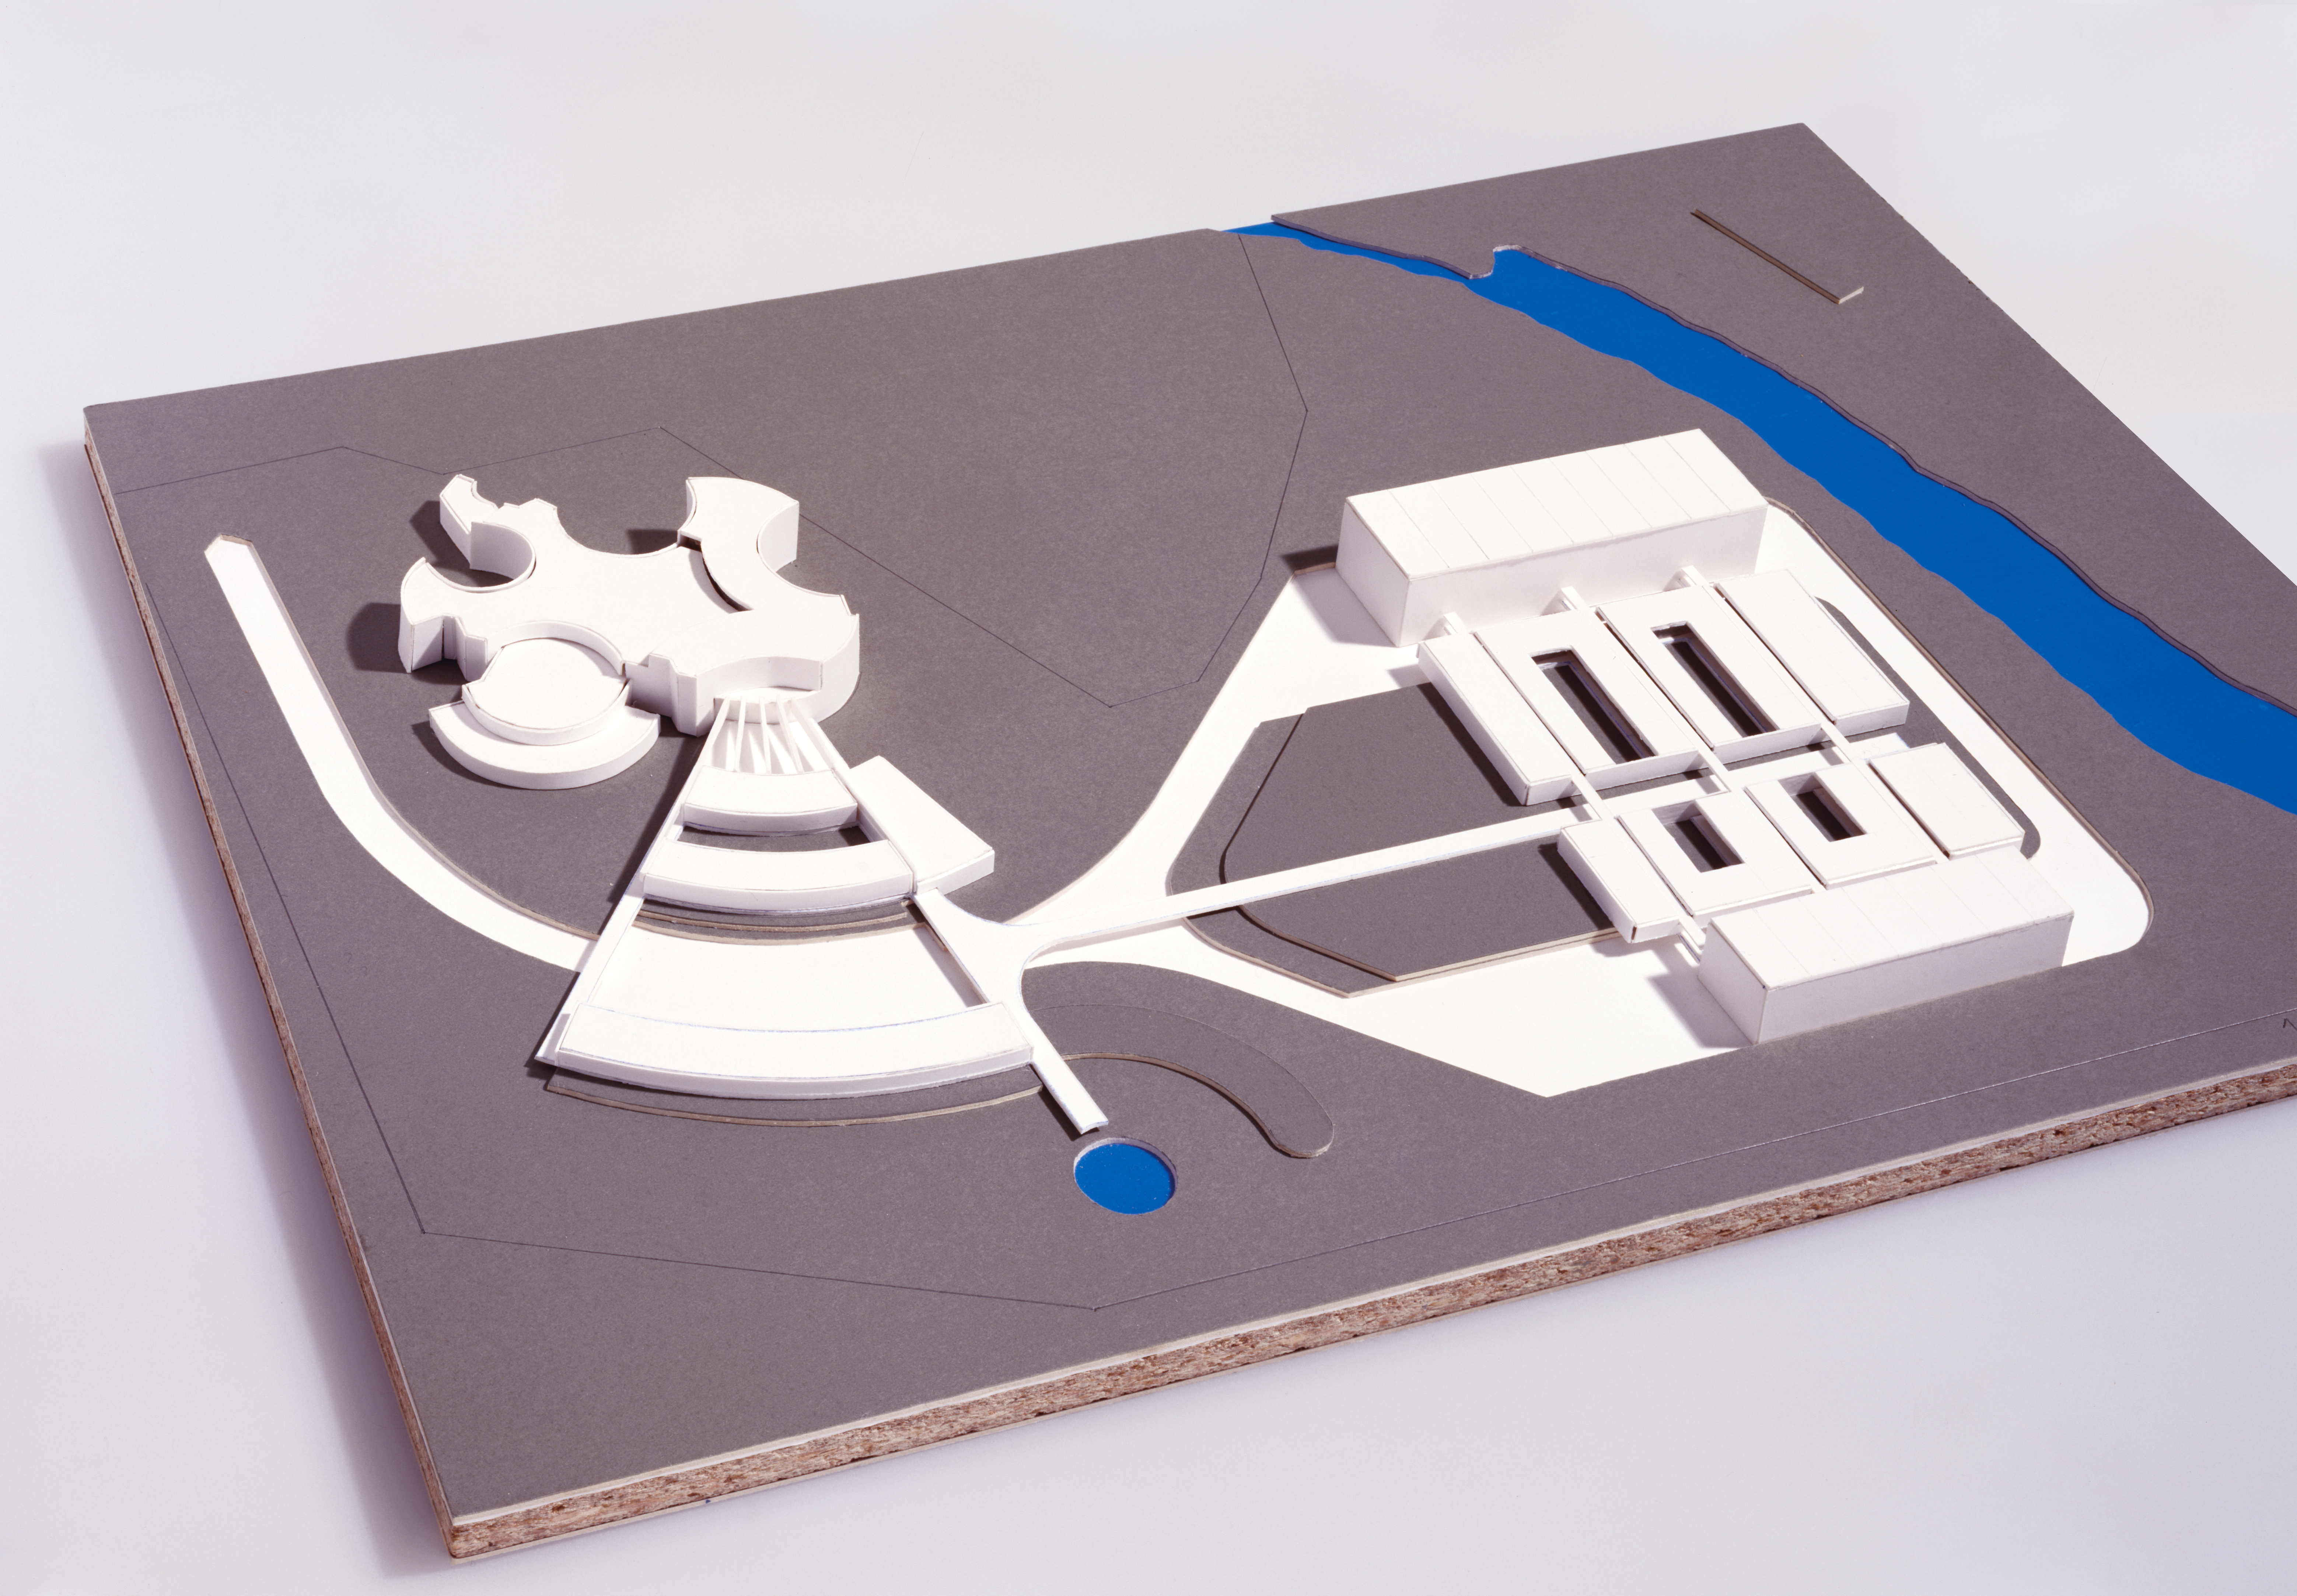

HQ extension

ESO HQ extension plans.

Credit: ESO